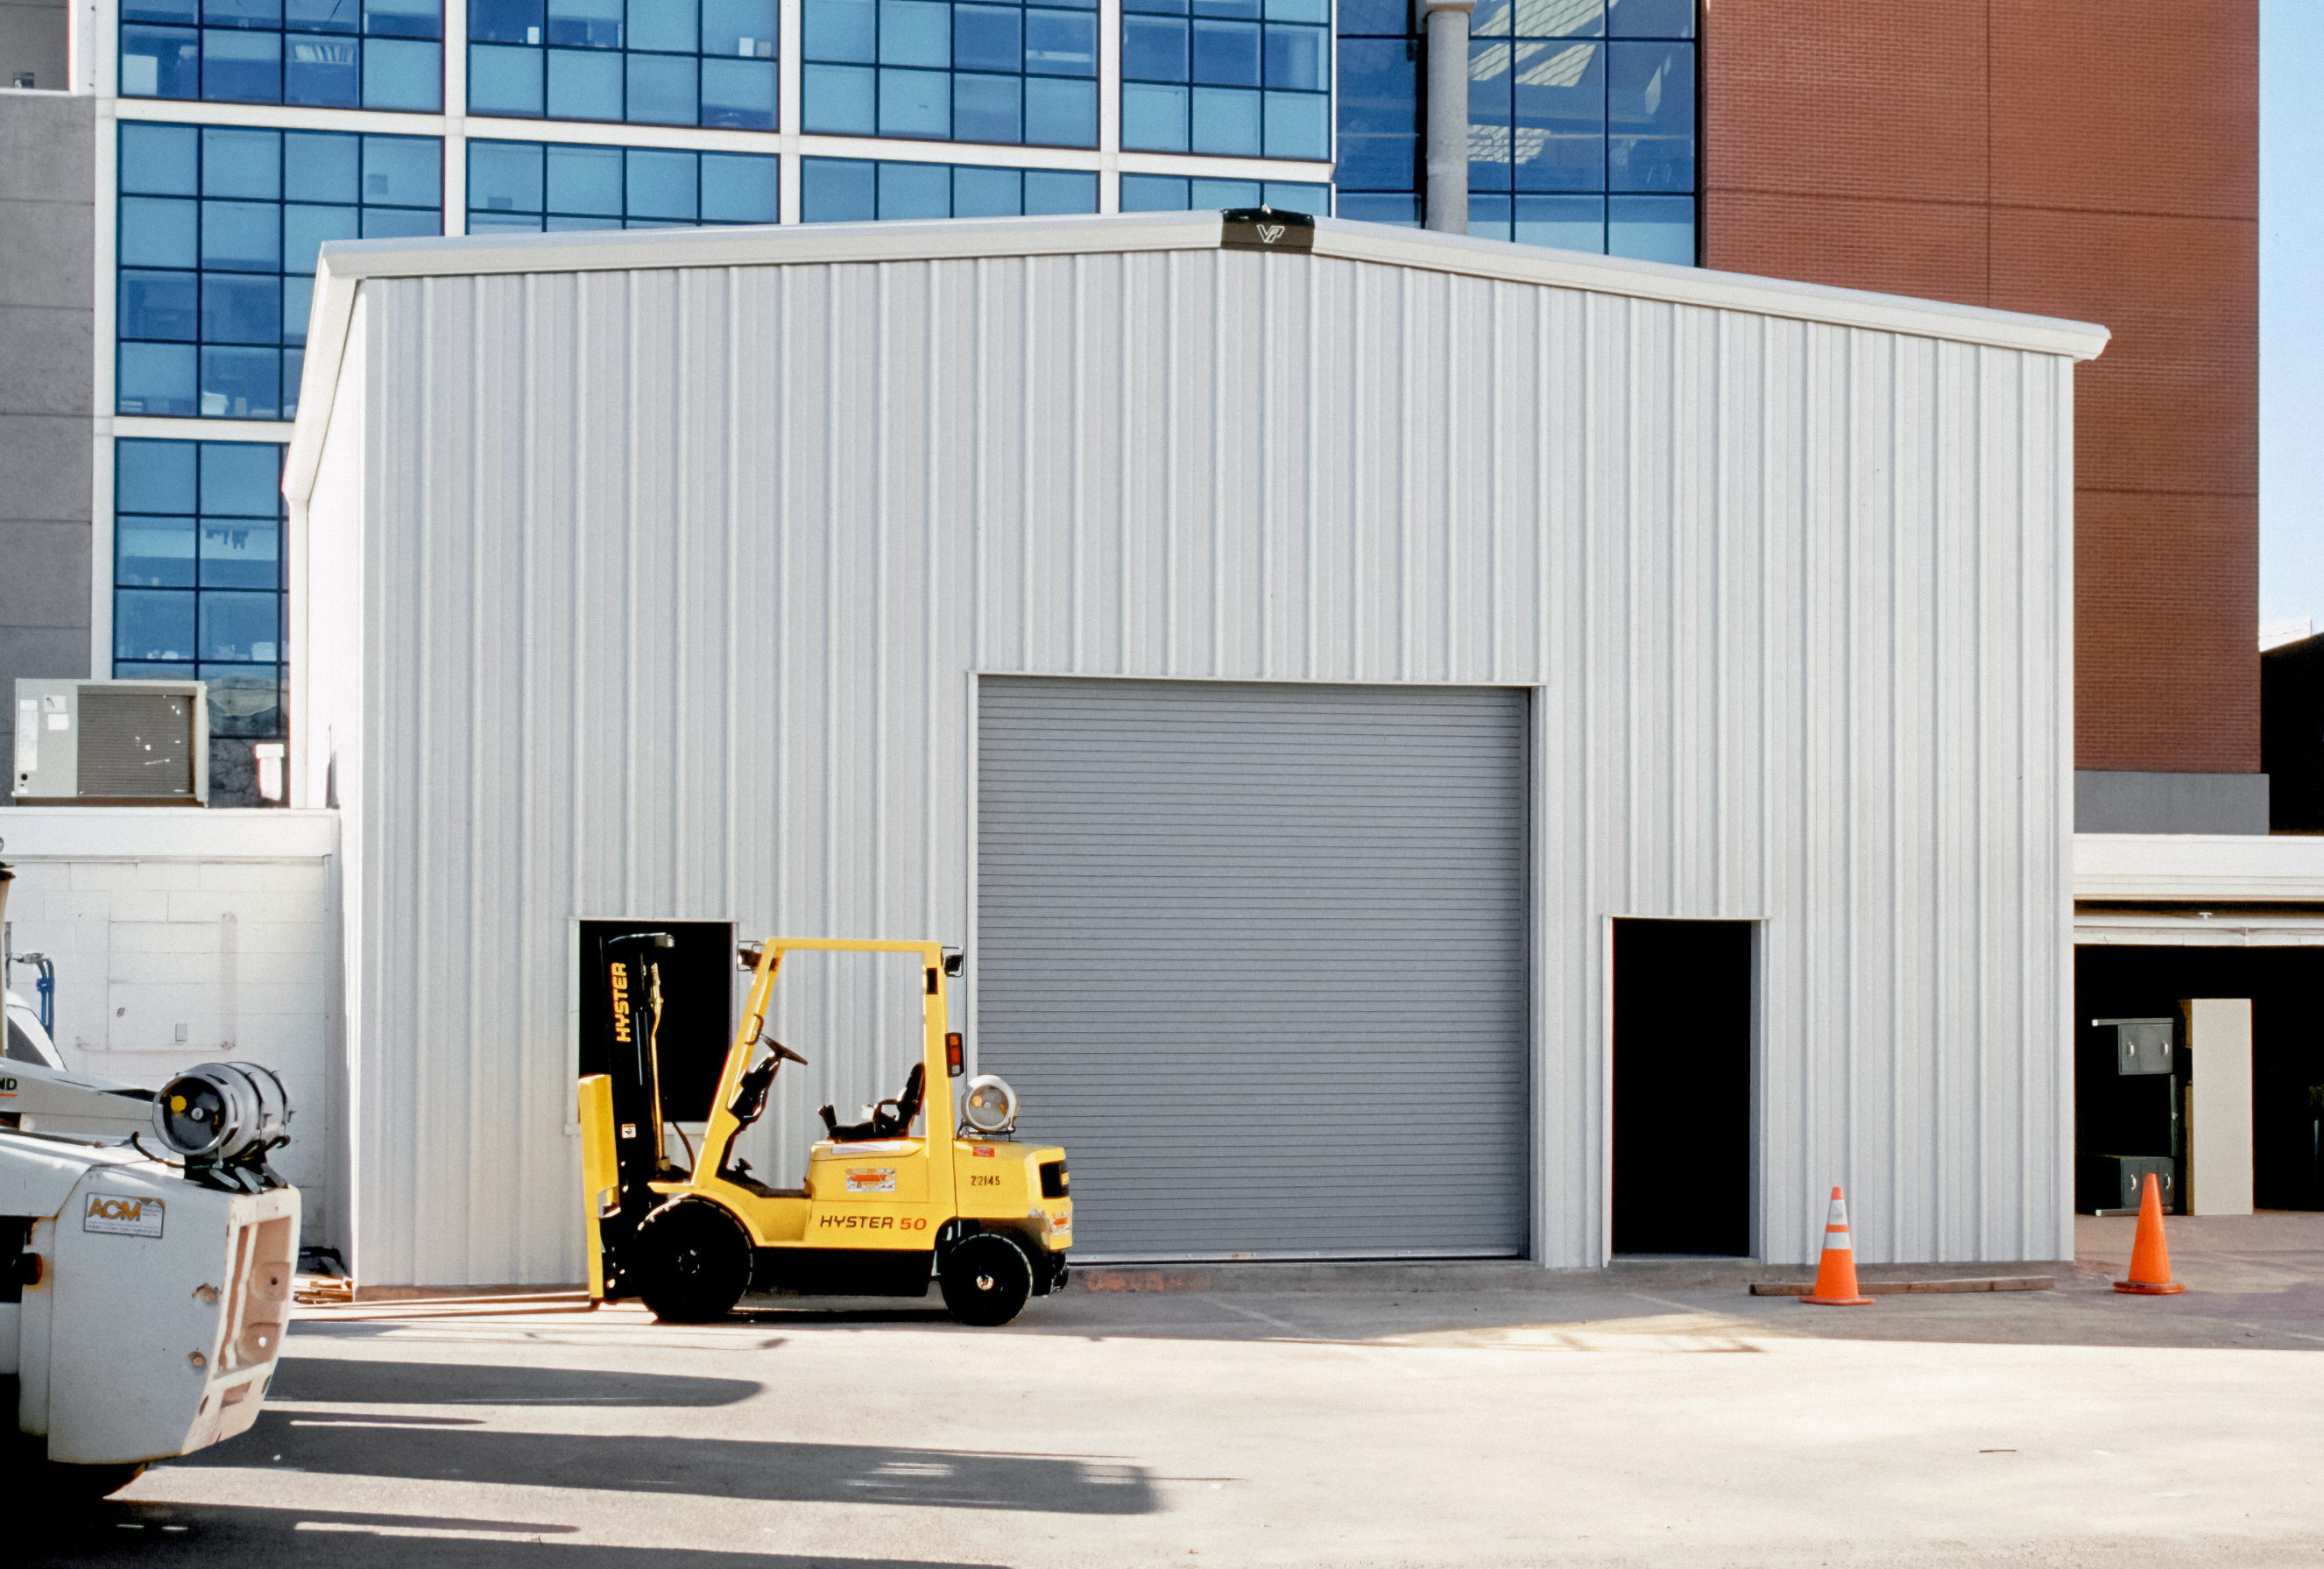

Tucson's New Flex Rig Building

The new Flex Rig Building at the Tucson Headquarters of NOIRLab, then known as the National Optical Astronomy Observatory (NOAO). This image was taken in June 2002 right after the building was constructed.

Credit: NOIRLab